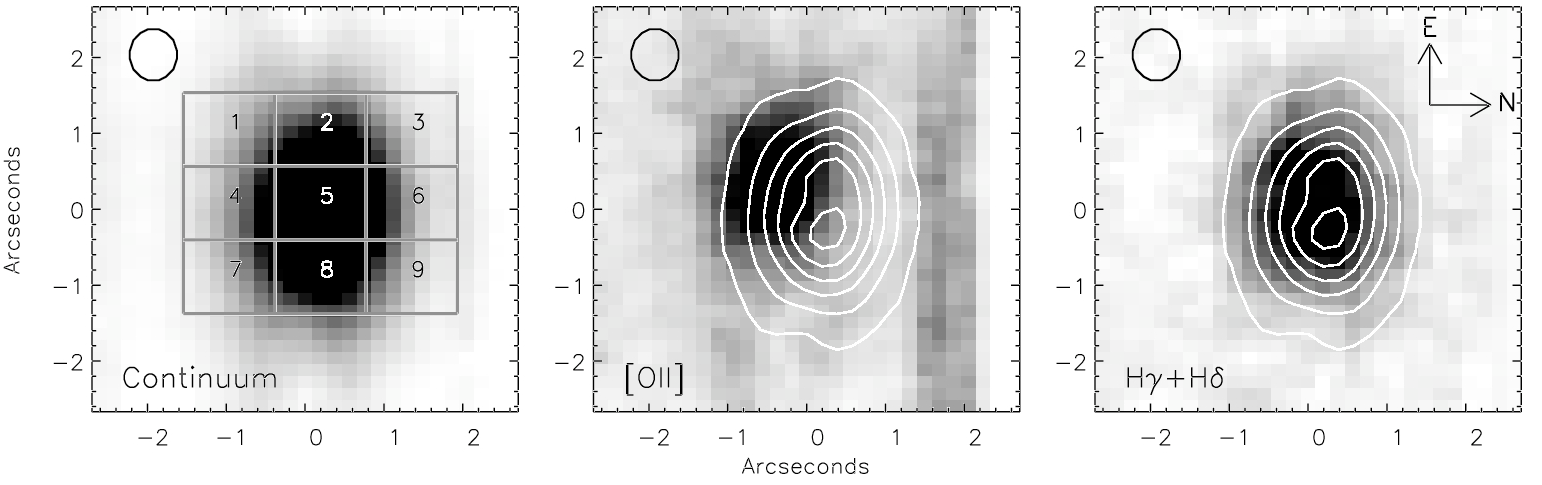

GMOS-South Probes Gas and Stellar Dynamics in Post-Merger Galaxy

Continuum (4900 – 5400 Å) image of “E+A” reconstructed by collapsing the IFU data (left). Middle panel shows the ionized gas ([OII] line intensity) and right panel shows the A stars distribution. Contours on center and right are those of the continuum light (from left panel).

Credit: International Gemini Observatory/NOIRLab/NSF/AURA